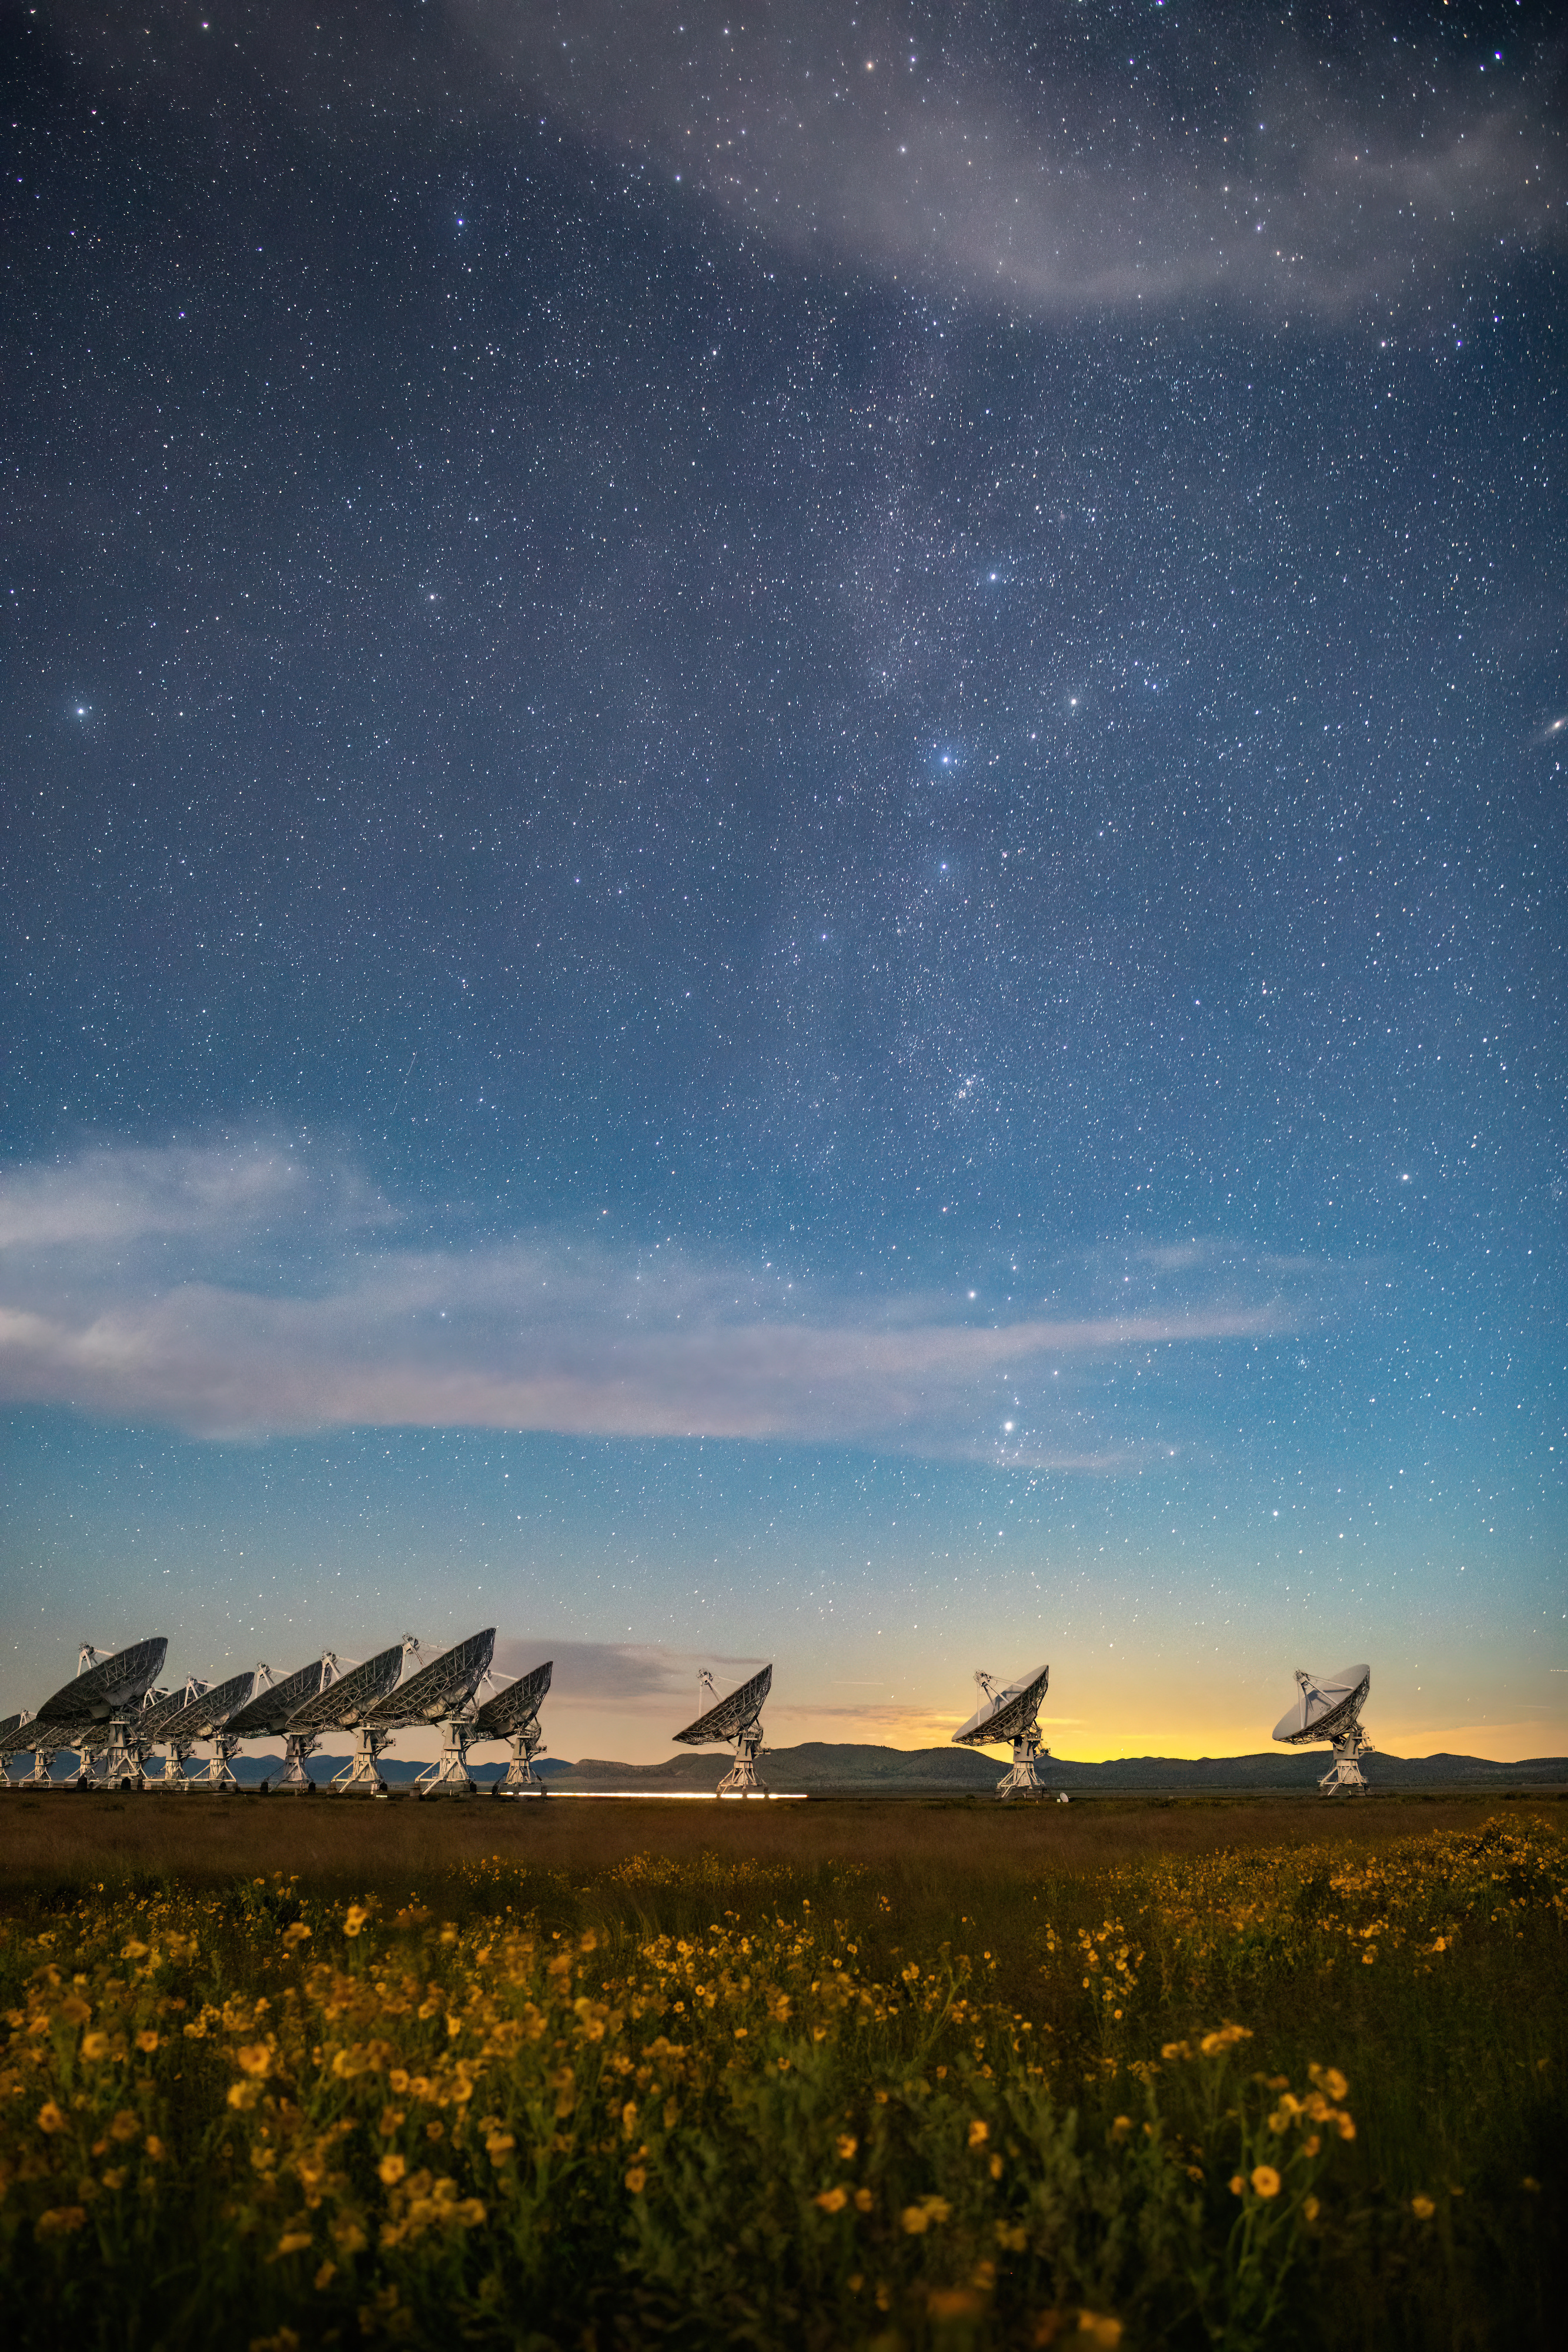

VLA Dishes: Cassiopeia and Flowers

Photo taken by Bettymaya Foott as part of an astrophotography project with the National Radio Astronomy Observatory and the Very Large Array (VLA).

Credit: Bettymaya Foott, NRAO/AUI/NSF